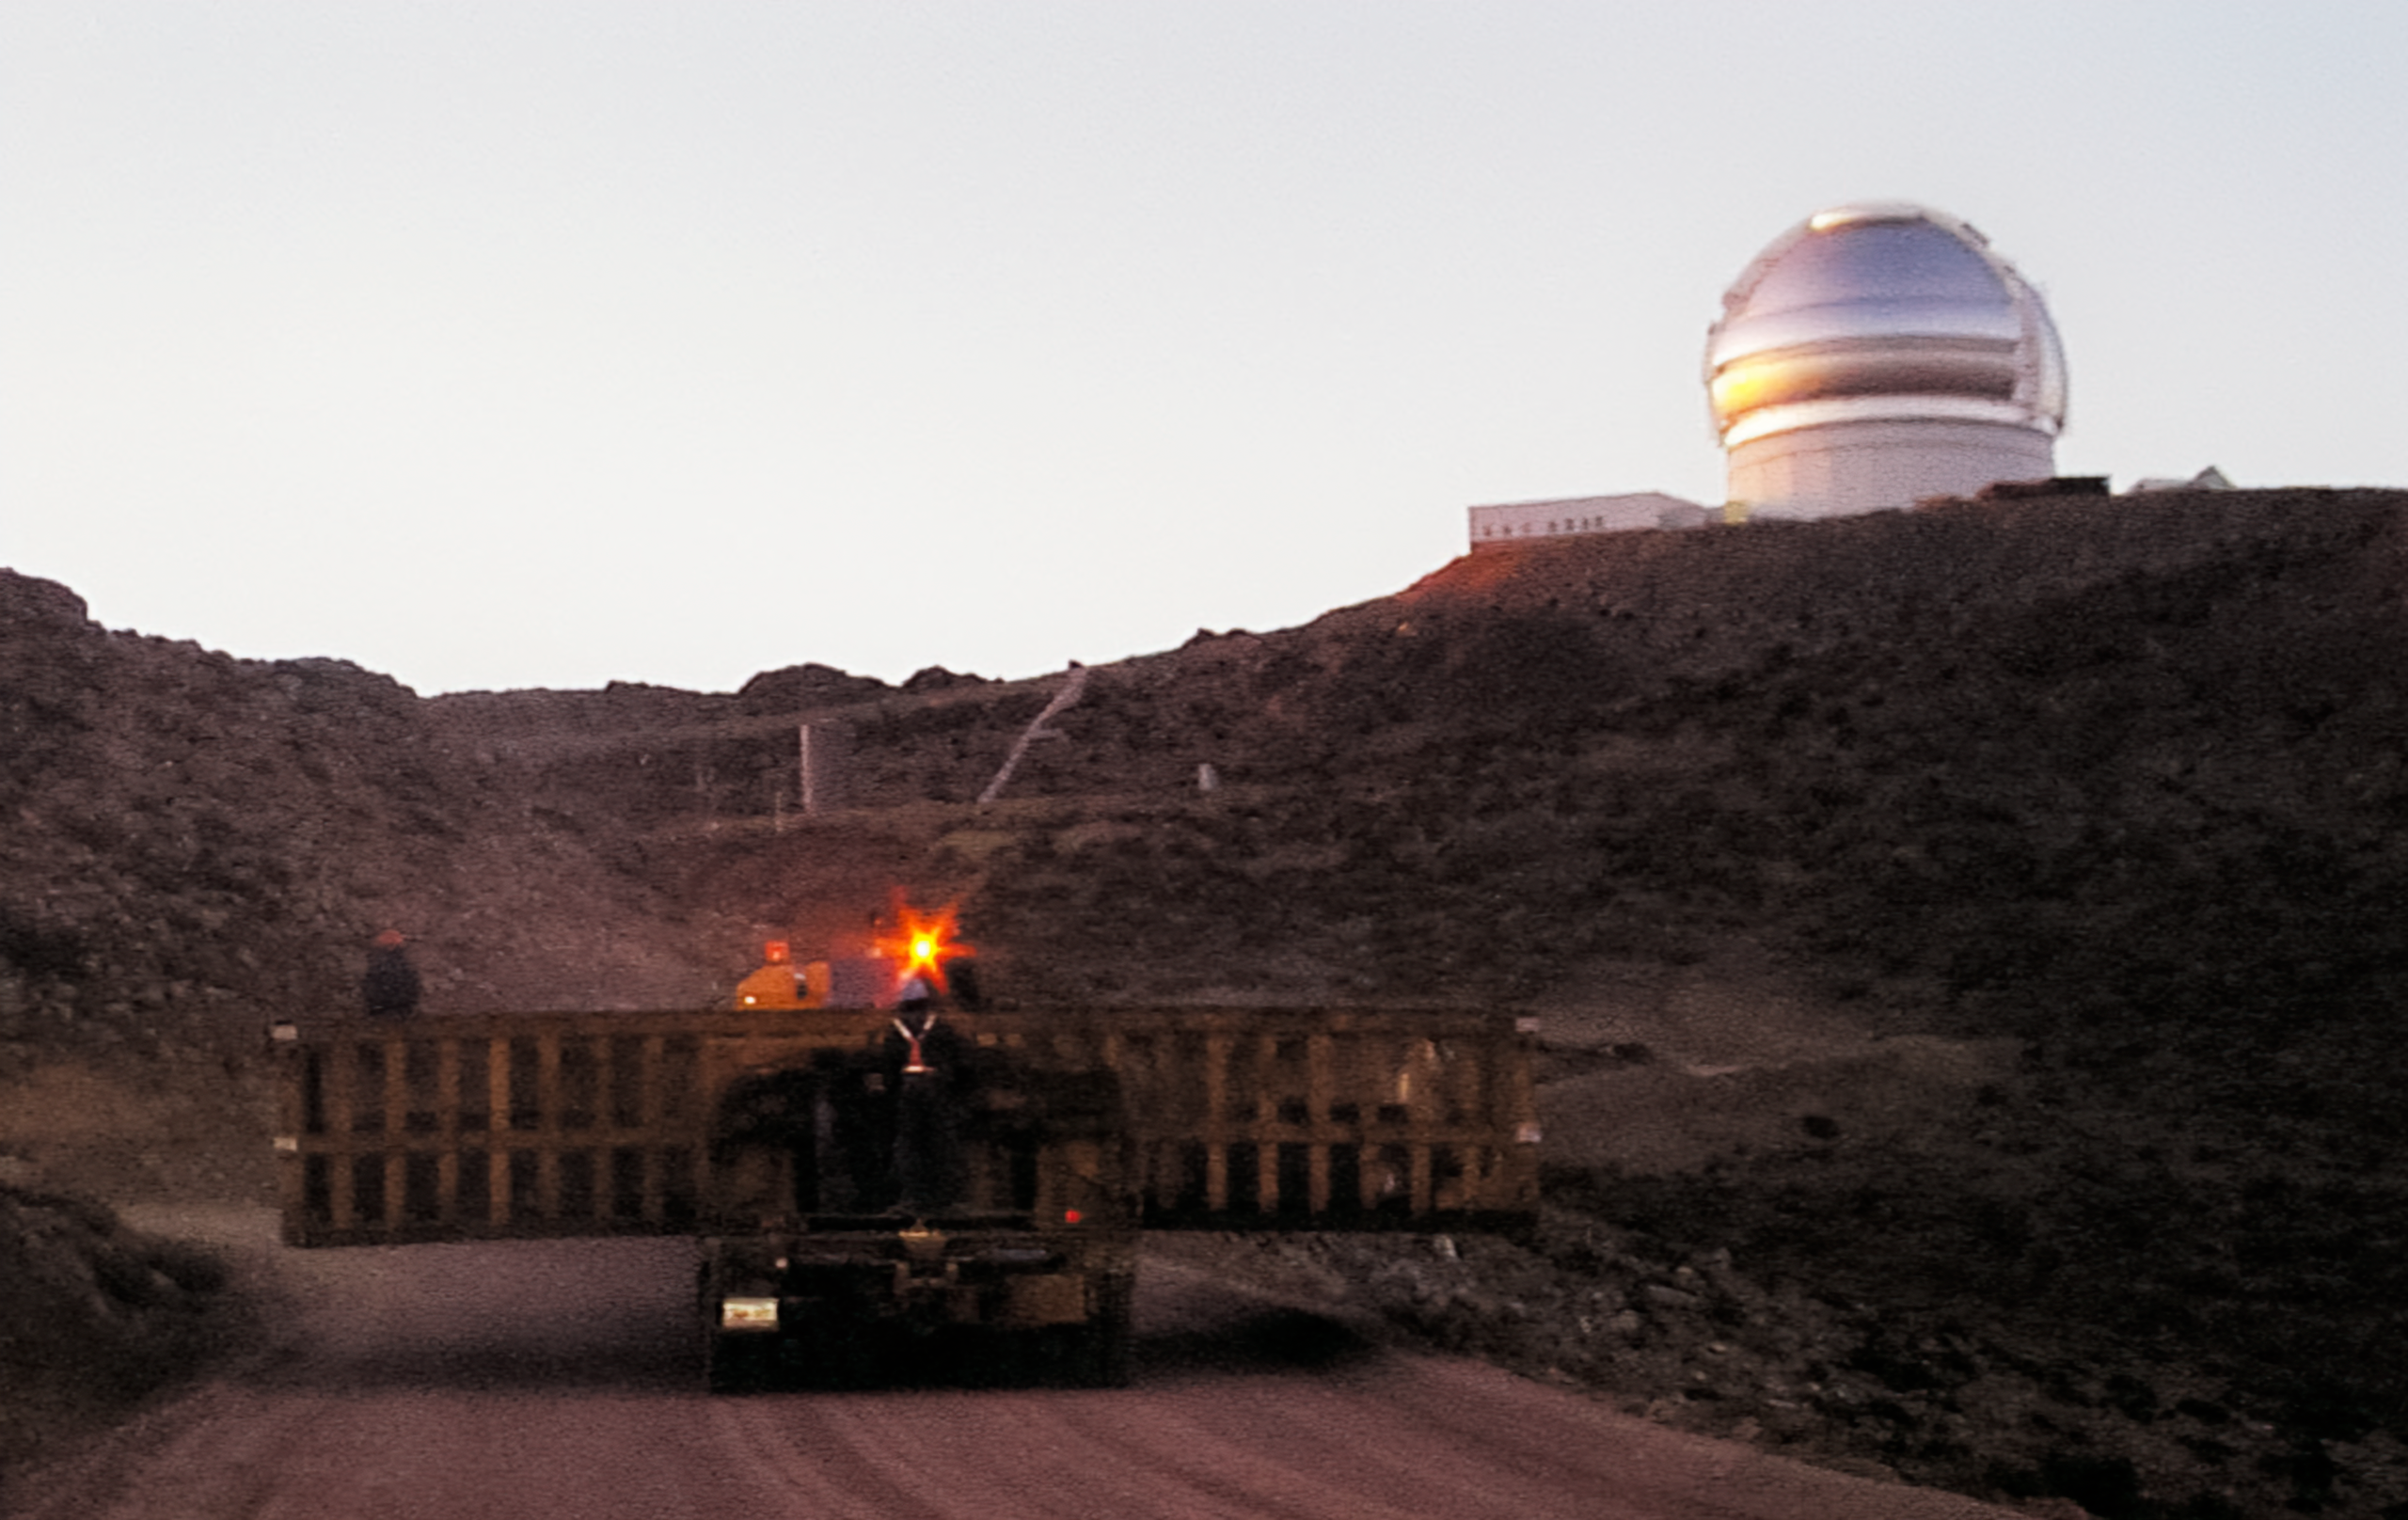

Gemini South Components

Gemini South telescope components travel to the summit for installation in this image from 1998.

Credit: International Gemini Observatory/NOIRLab/NSF/AURA